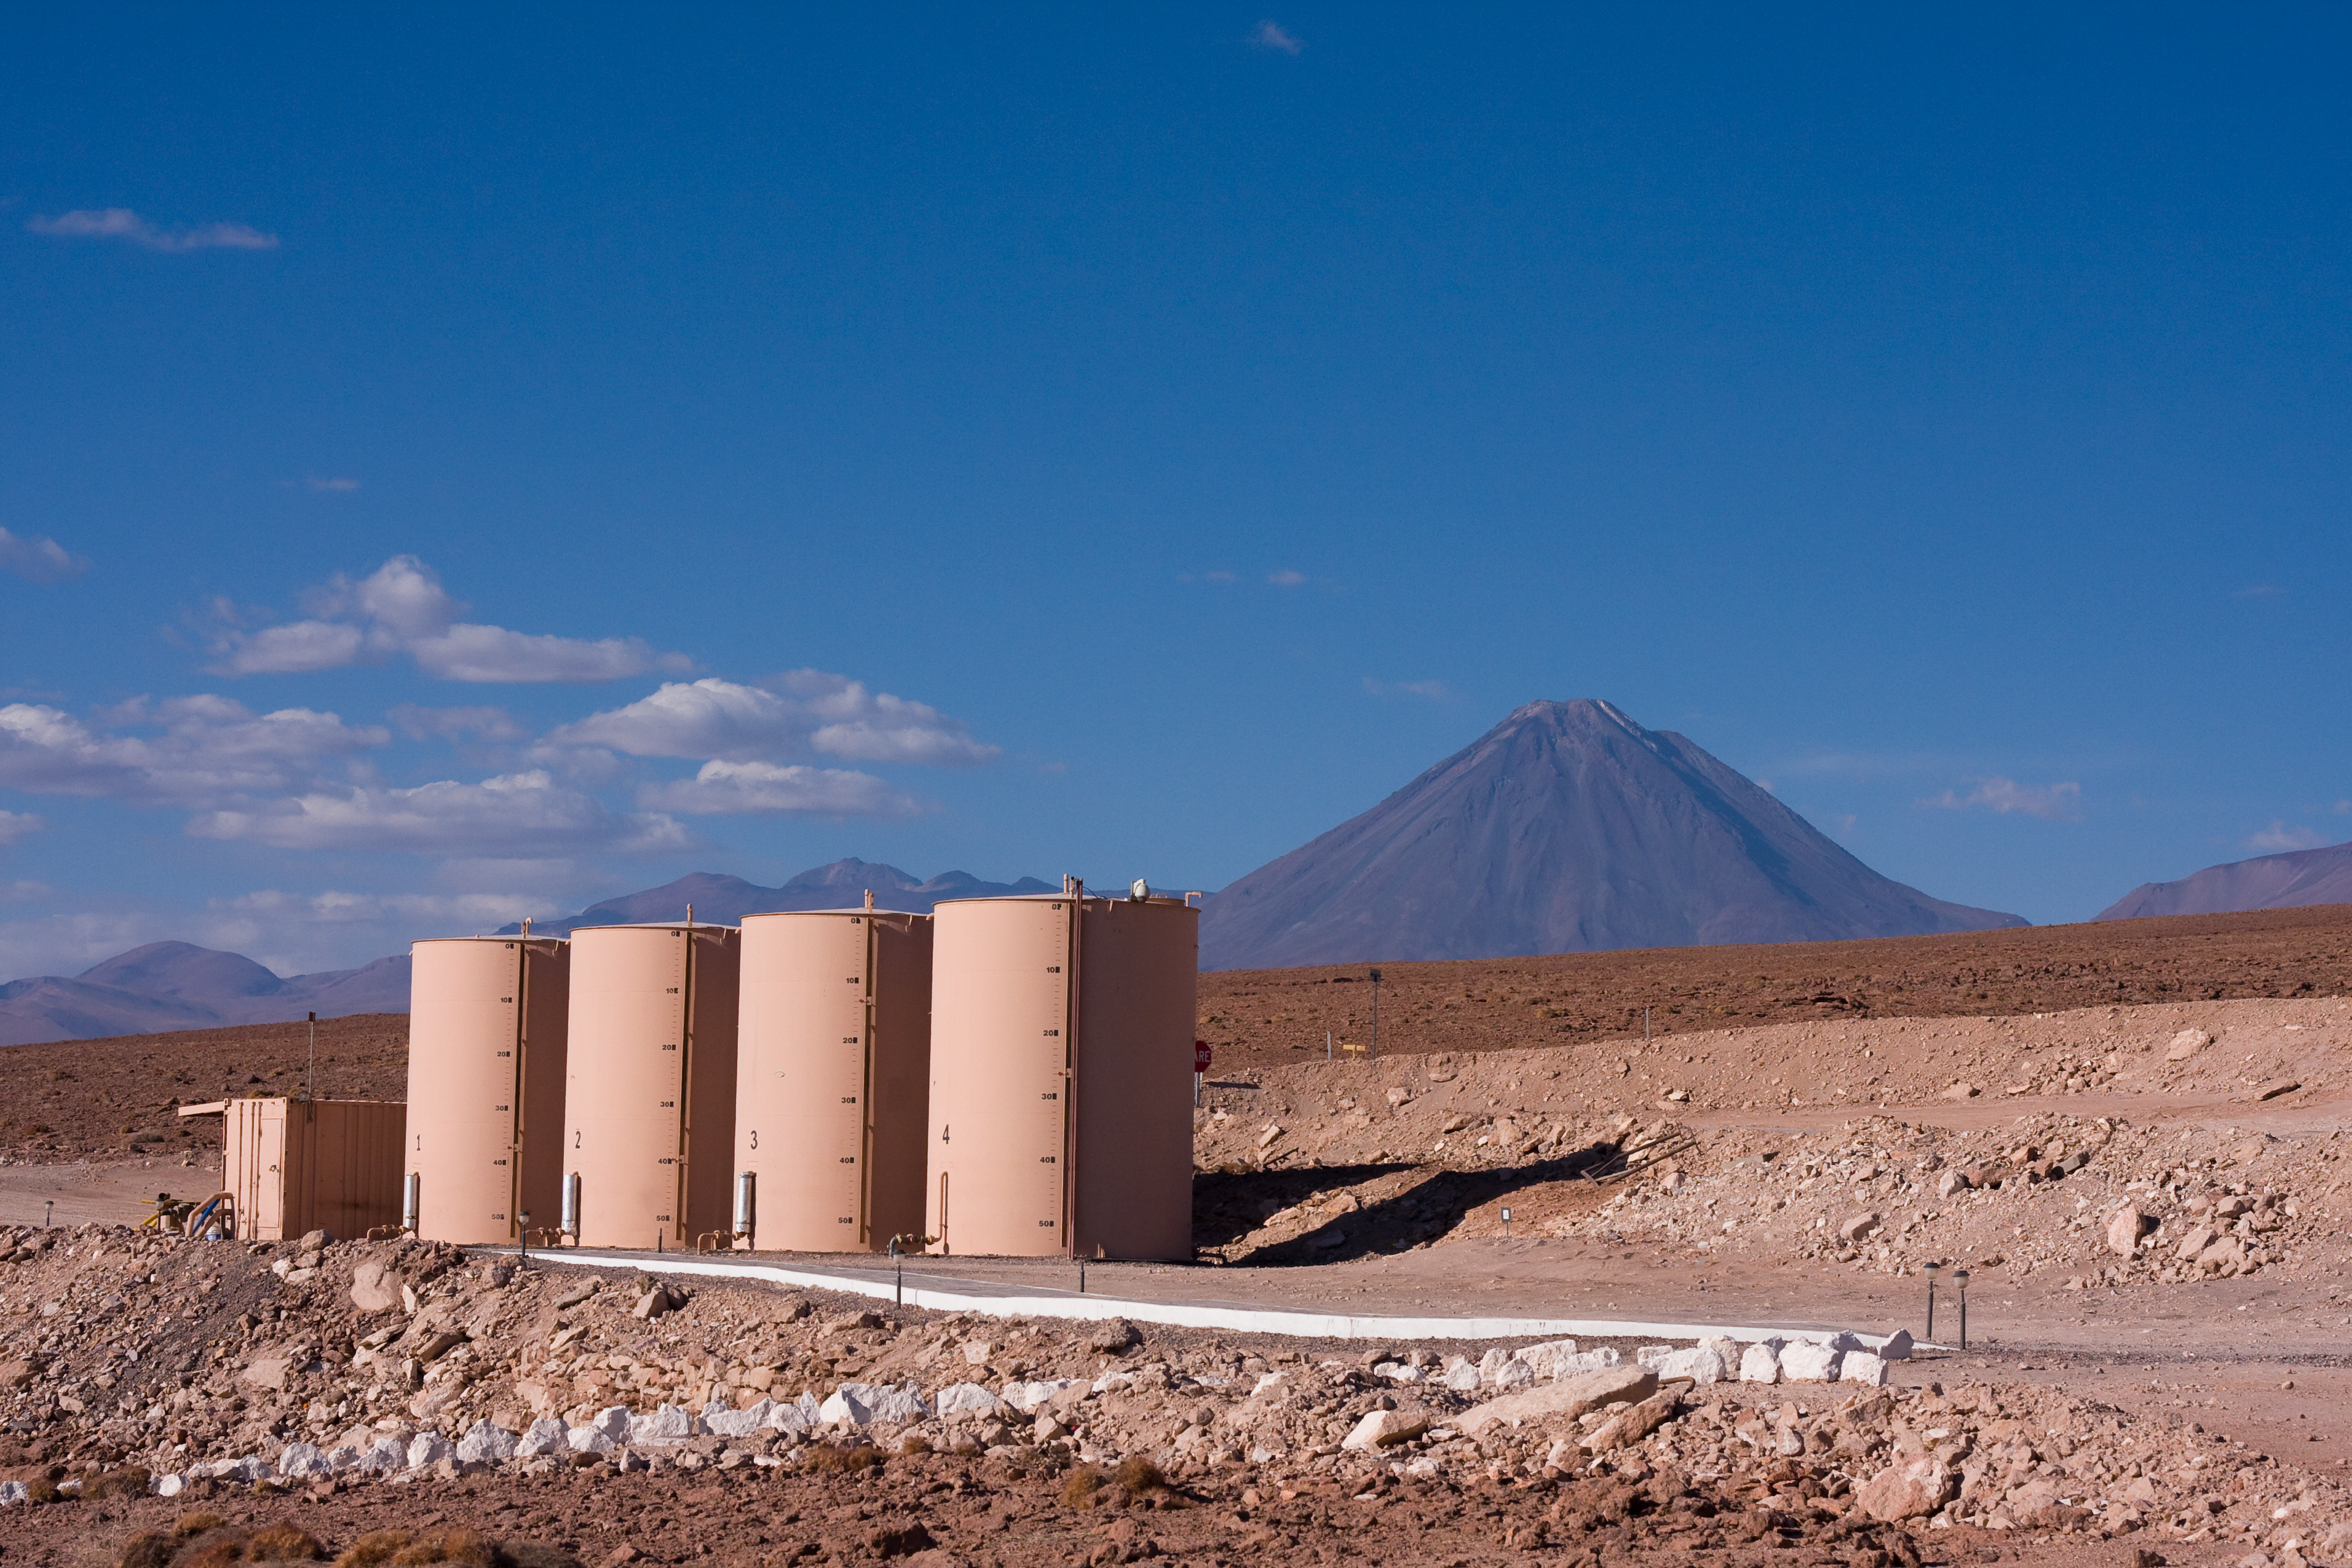

View of Licancabur volcano from the ALMA Operations Support Facility

View of Licancabur volcano from the ALMA (Atacama Large Millimeter/submillimeter Array) Operations Support Facility (OSF) The site is located 2900 m above sea level in the Chilean Andes. ALMA is the largest ground-based astronomy project in existence, and will be comprised of a giant array of 12-m submillimetre quality antennas, with baselines of several kilometres. An additional, compact array of 7-m and 12-m antennas will complement the main array. Construction of ALMA started in 2003 and will be completed in 2012. The ALMA project is an international collaboration between Europe, East Asia and North America in cooperation with the Republic of Chile.

Credit: H. Sommer/ALMA (ESO/NAOJ/NRAO)